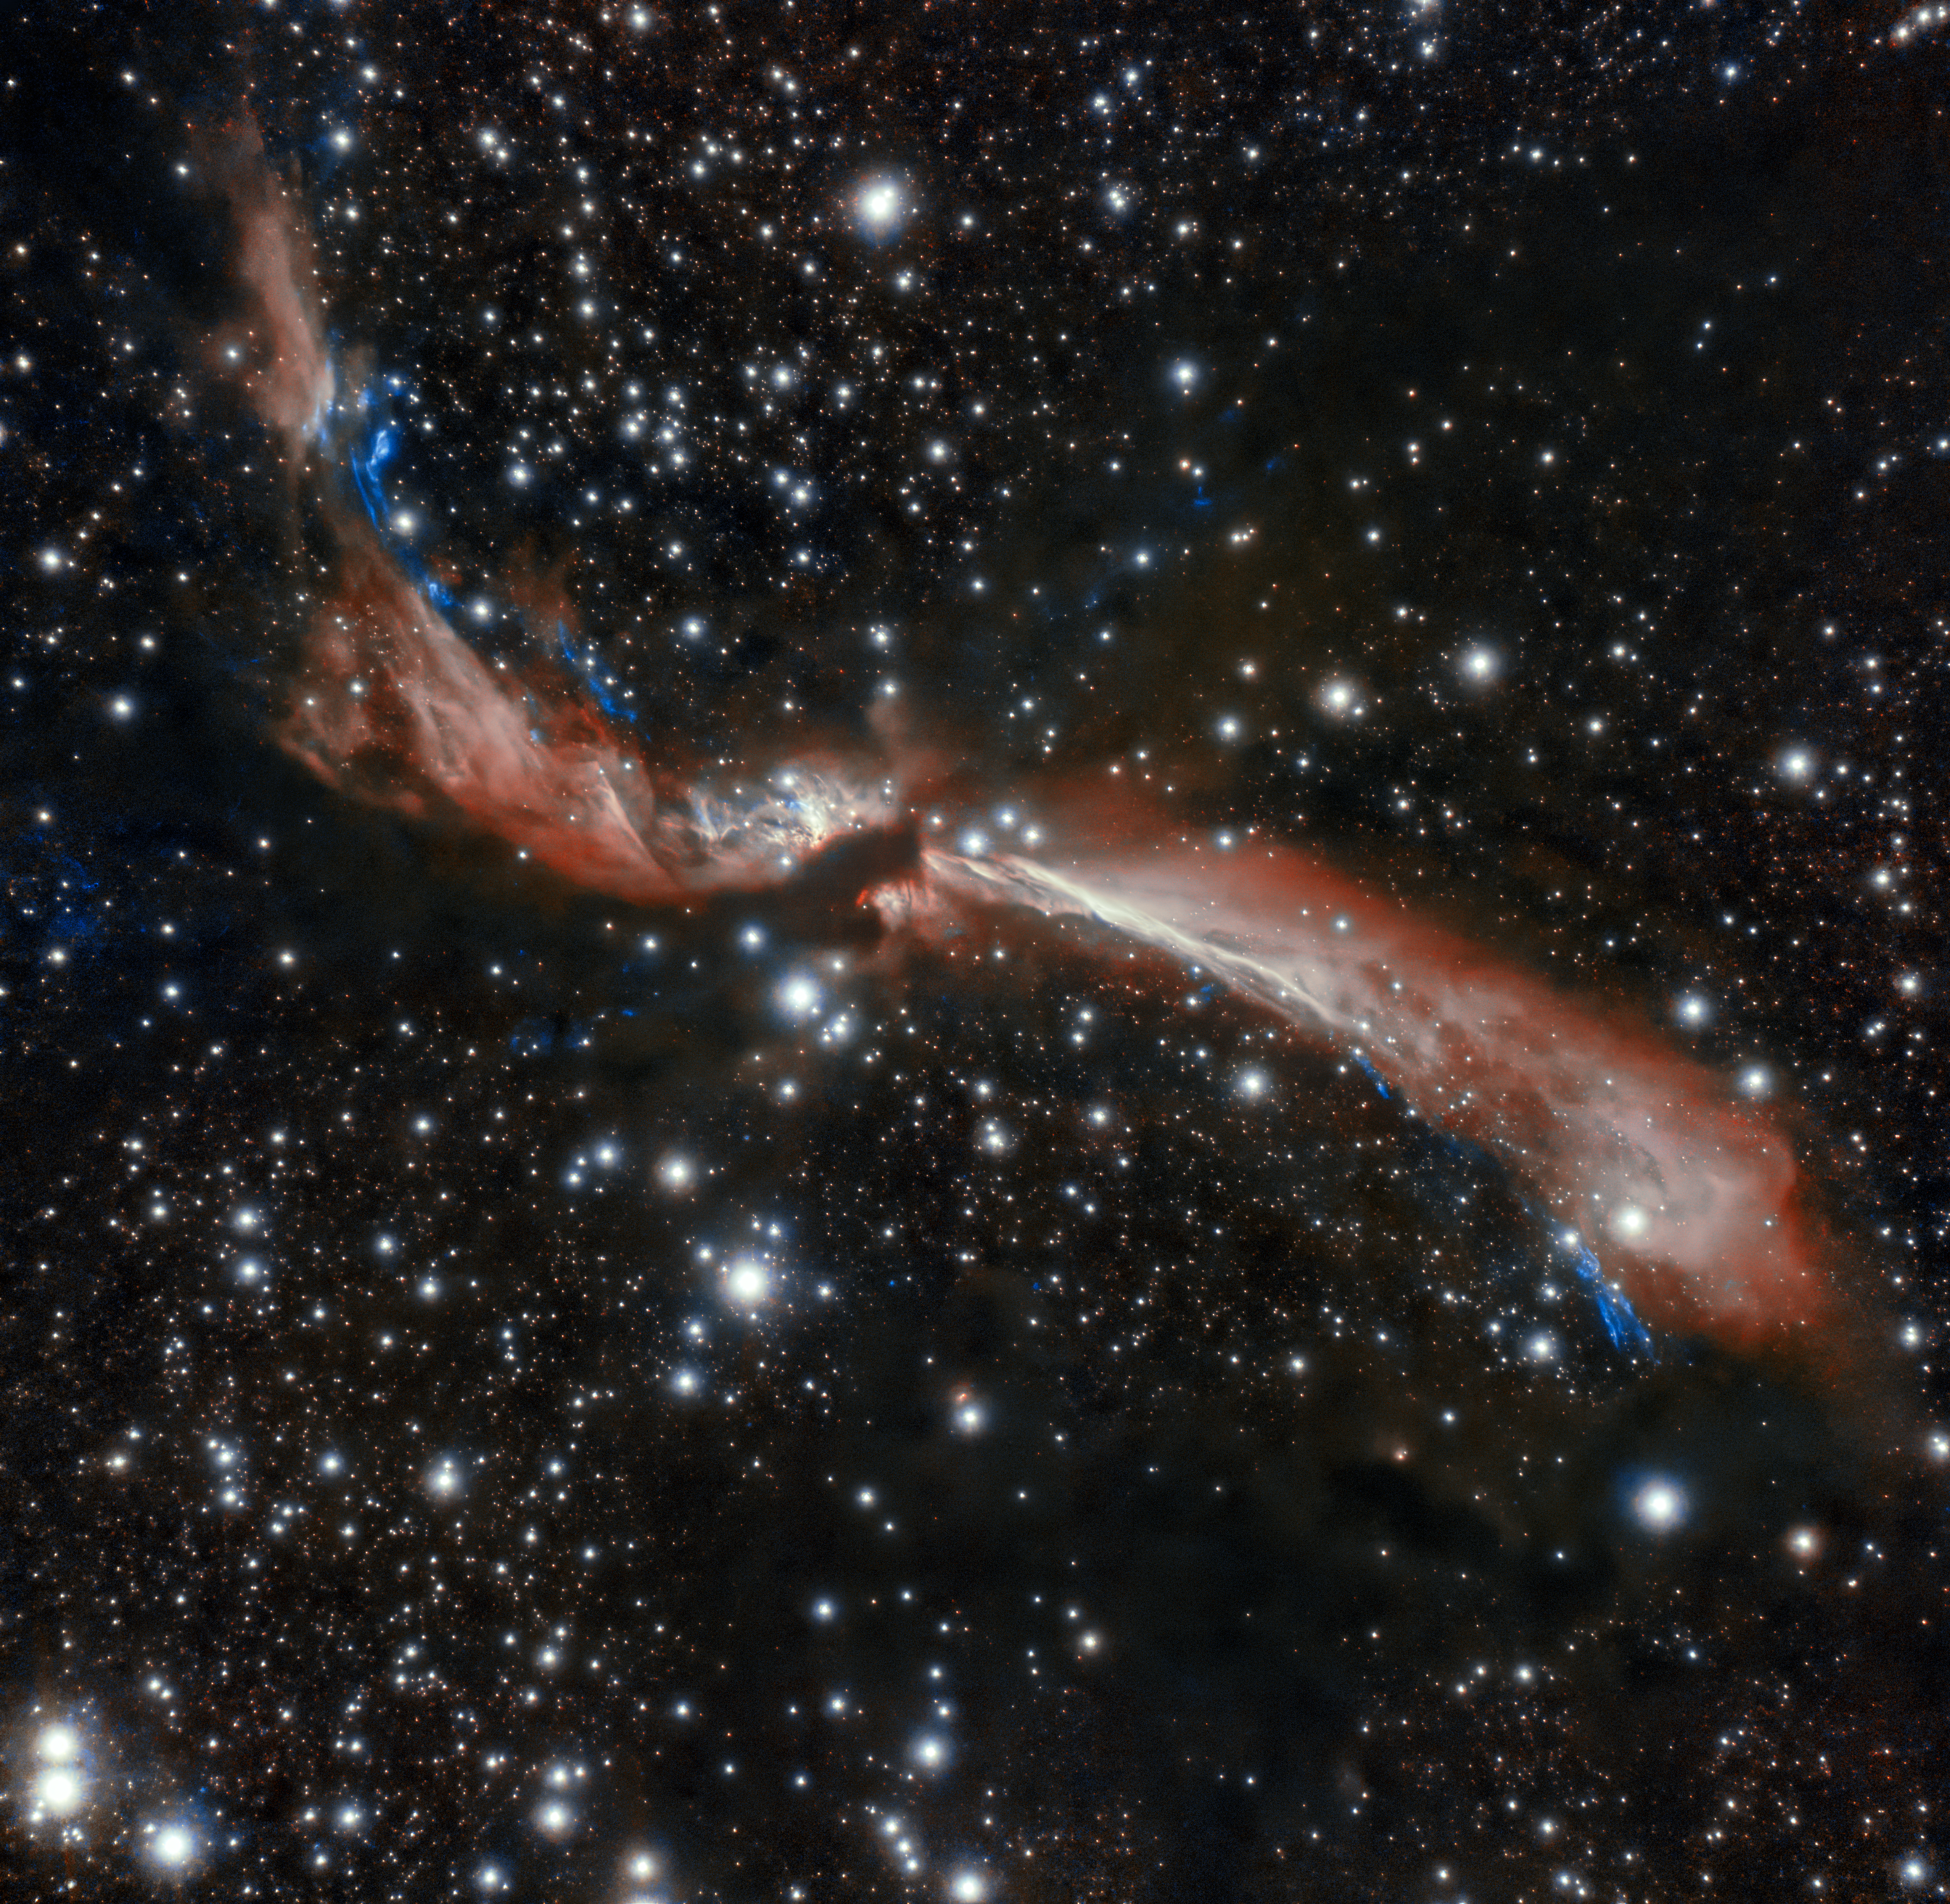

Young stellar jet MHO 2147 (wider crop)

The sinuous young stellar jet, MHO 2147, meanders lazily across a field of stars in this image captured from Chile by the international Gemini Observatory, a Program of NSF's NOIRLab. The stellar jet is the outflow from a young star that is embedded in an infrared dark cloud. Astronomers suspect its sidewinding appearance is caused by the gravitational attraction of companion stars. These crystal-clear observations were made using the Gemini South telescope’s adaptive optics system, which helps astronomers counteract the blurring effects of atmospheric turbulence.

Credit: International Gemini Observatory/NOIRLab/NSF/AURA Acknowledgments: Image processing: T.A. Rector (University of Alaska Anchorage/NSF NOIRLab), M. Zamani (NSF NOIRLab) & D. de Martin (NSF NOIRLab)PI: L. Ferrero (Universidad Nacional de Córdoba)